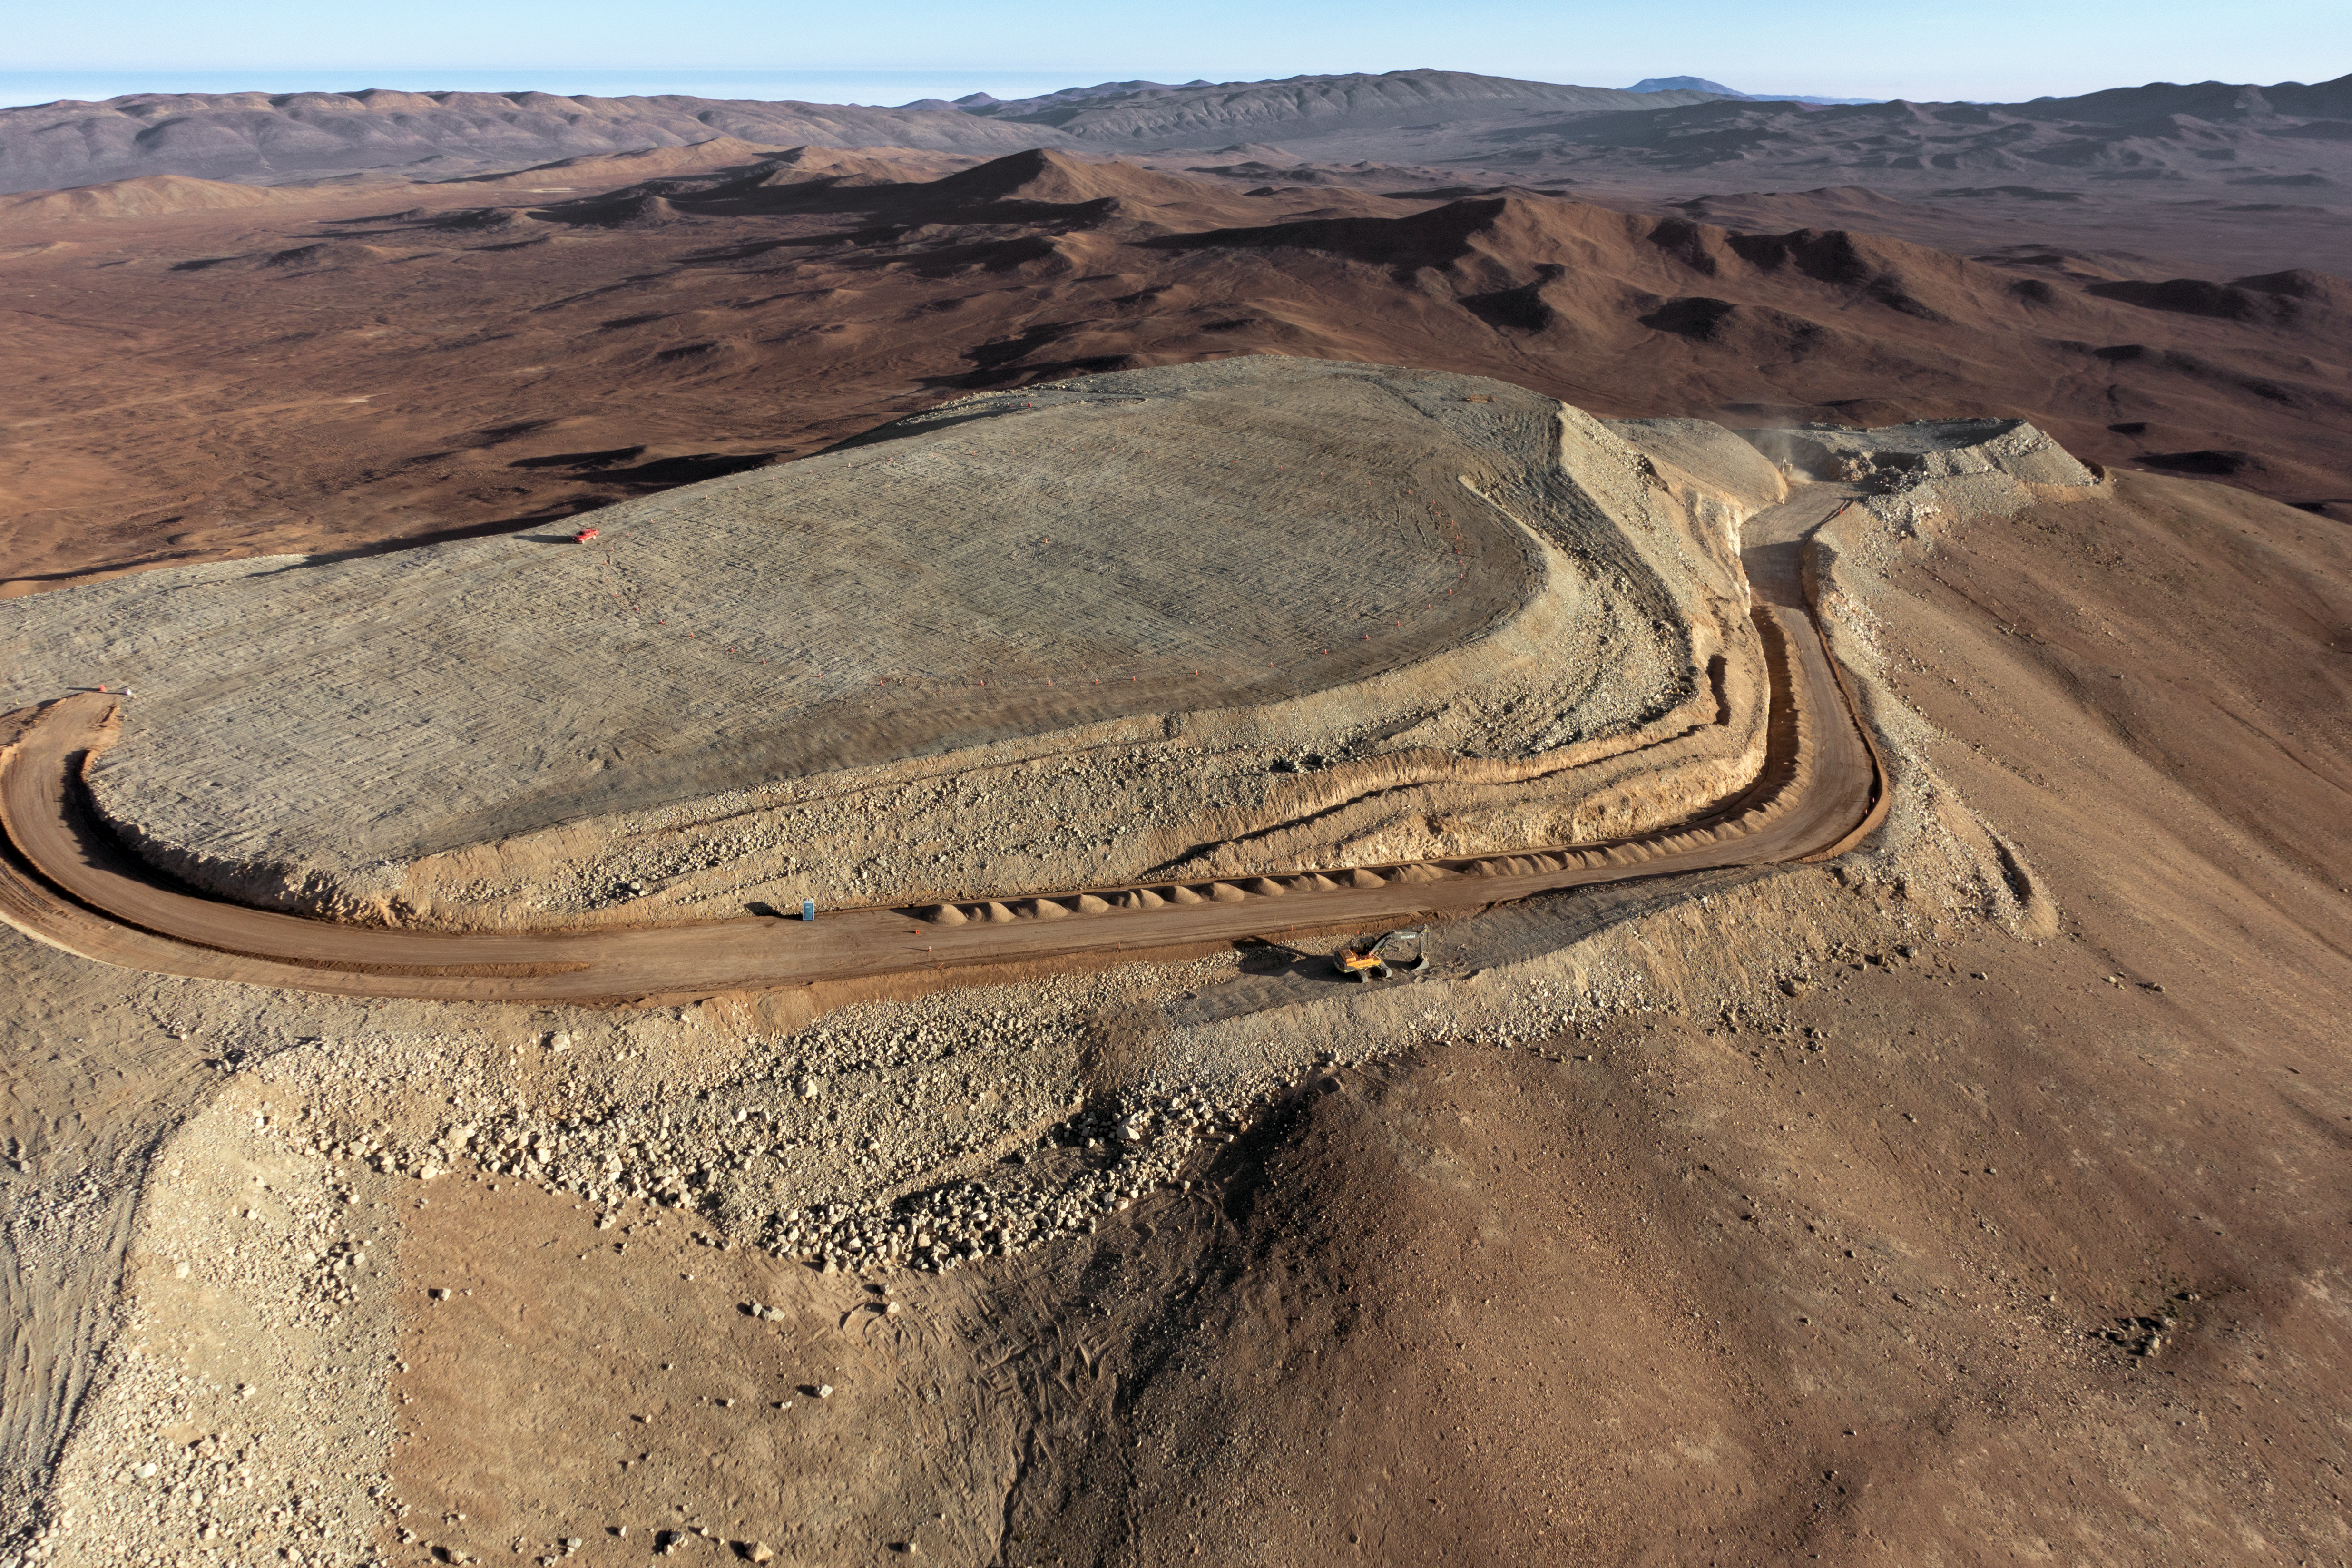

Cerro Armazones

The flattened peak of Cerro Armazones, the future home of ESO's Extremely Large Telescope (ELT), is set against the mountainous terrain of the Chilean Coastal Range.

Credit: G. Hüdepohl (atacamaphoto.com)/ESO